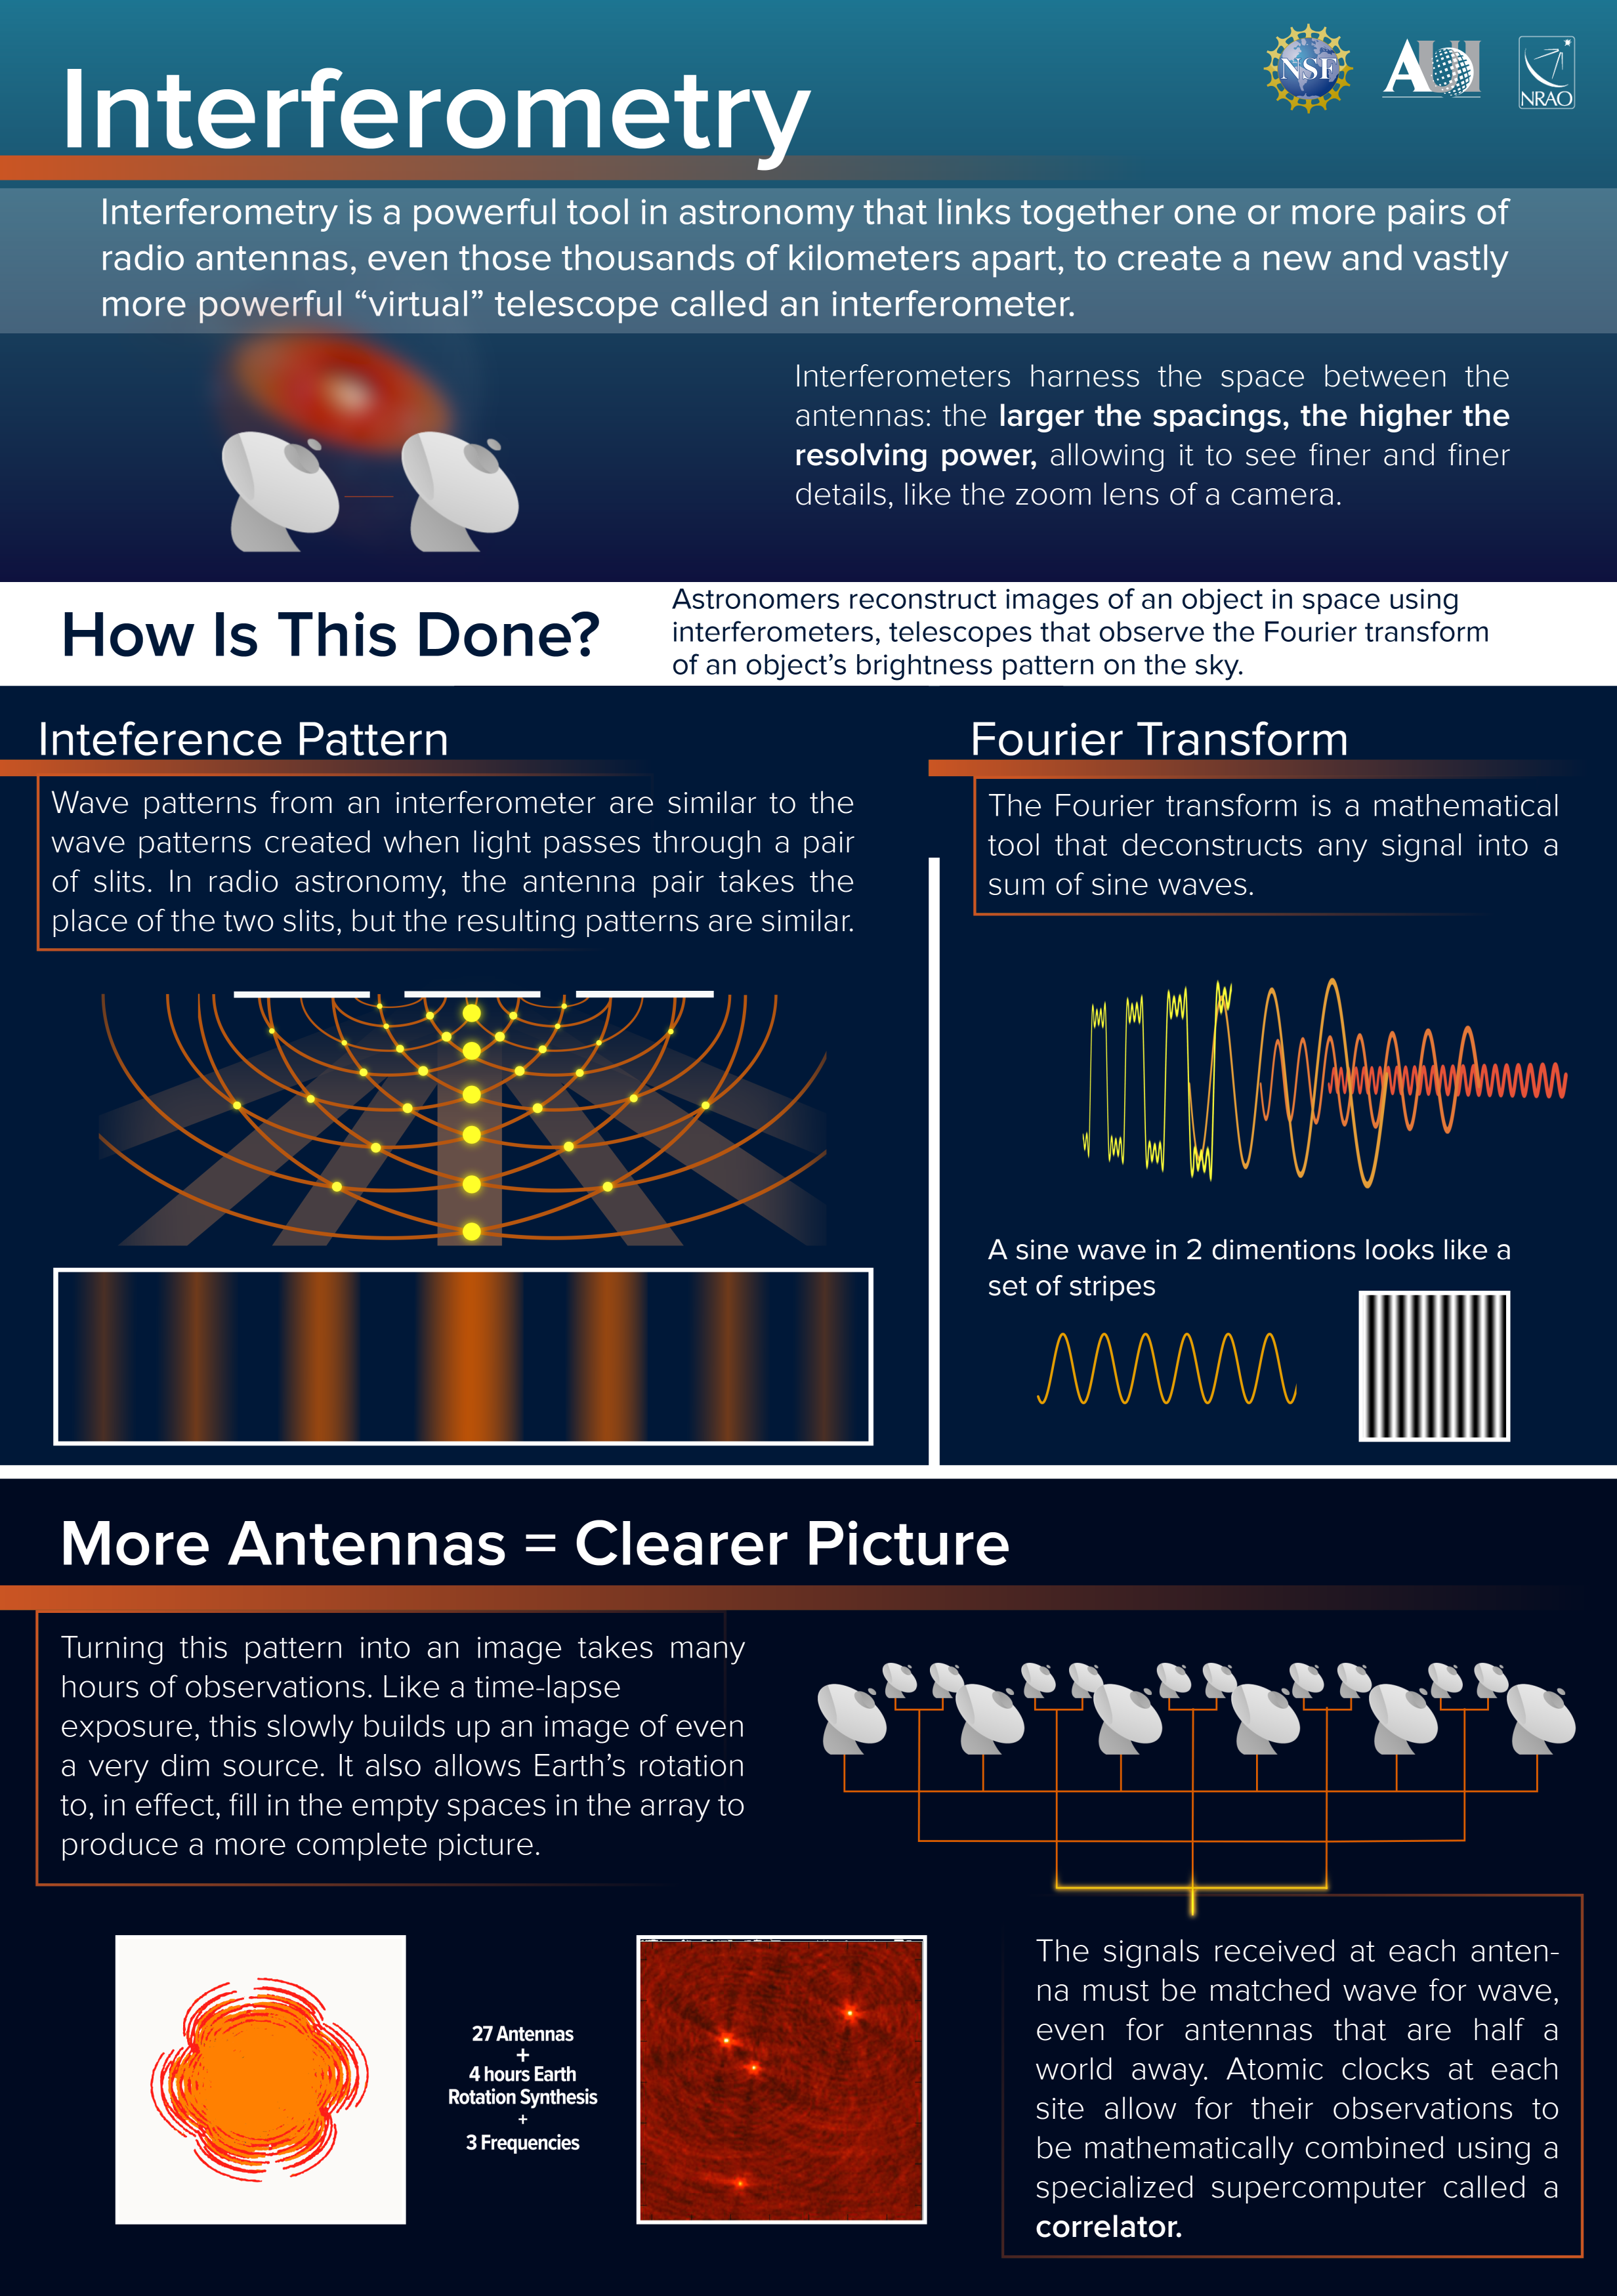

Key Concepts in Interferometry

This poster from the NRAO explains some of the key concepts in interferometry, the breakthrough that made the Event Horizon Telescope observations of M87’s black hole possible.

Credit: NRAO/AUI/NSF; S. Dagnello